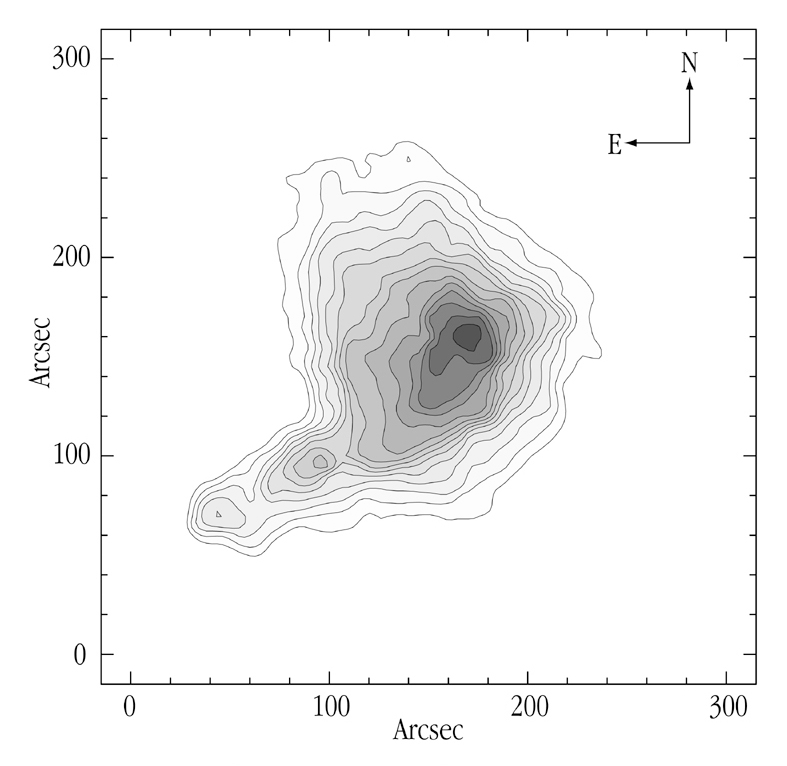

Map of the obscuration in the dark cloud B68

This photo shows the degree of obscuration in the area around B68, as an iso-extinction map. It is based on measurements of background stars. The angular resolution is 10 arcsec. The outermost contour corresponds to a visual extinction of 4 magnitudes (this means that visible light is dimmed/obscured by a factor of 40) and increases in steps of 2 magnitudes (a factor of 6.3) up to 35 magnitudes at the centre (an obscuration factor of 10 14 or 100 million million times)! Because the dust extinction is tracing the main mass component of this cloud, molecular hydrogen (H 2), this map is also a very good representation of the distribution of mass inside B68.

Credit: ESO